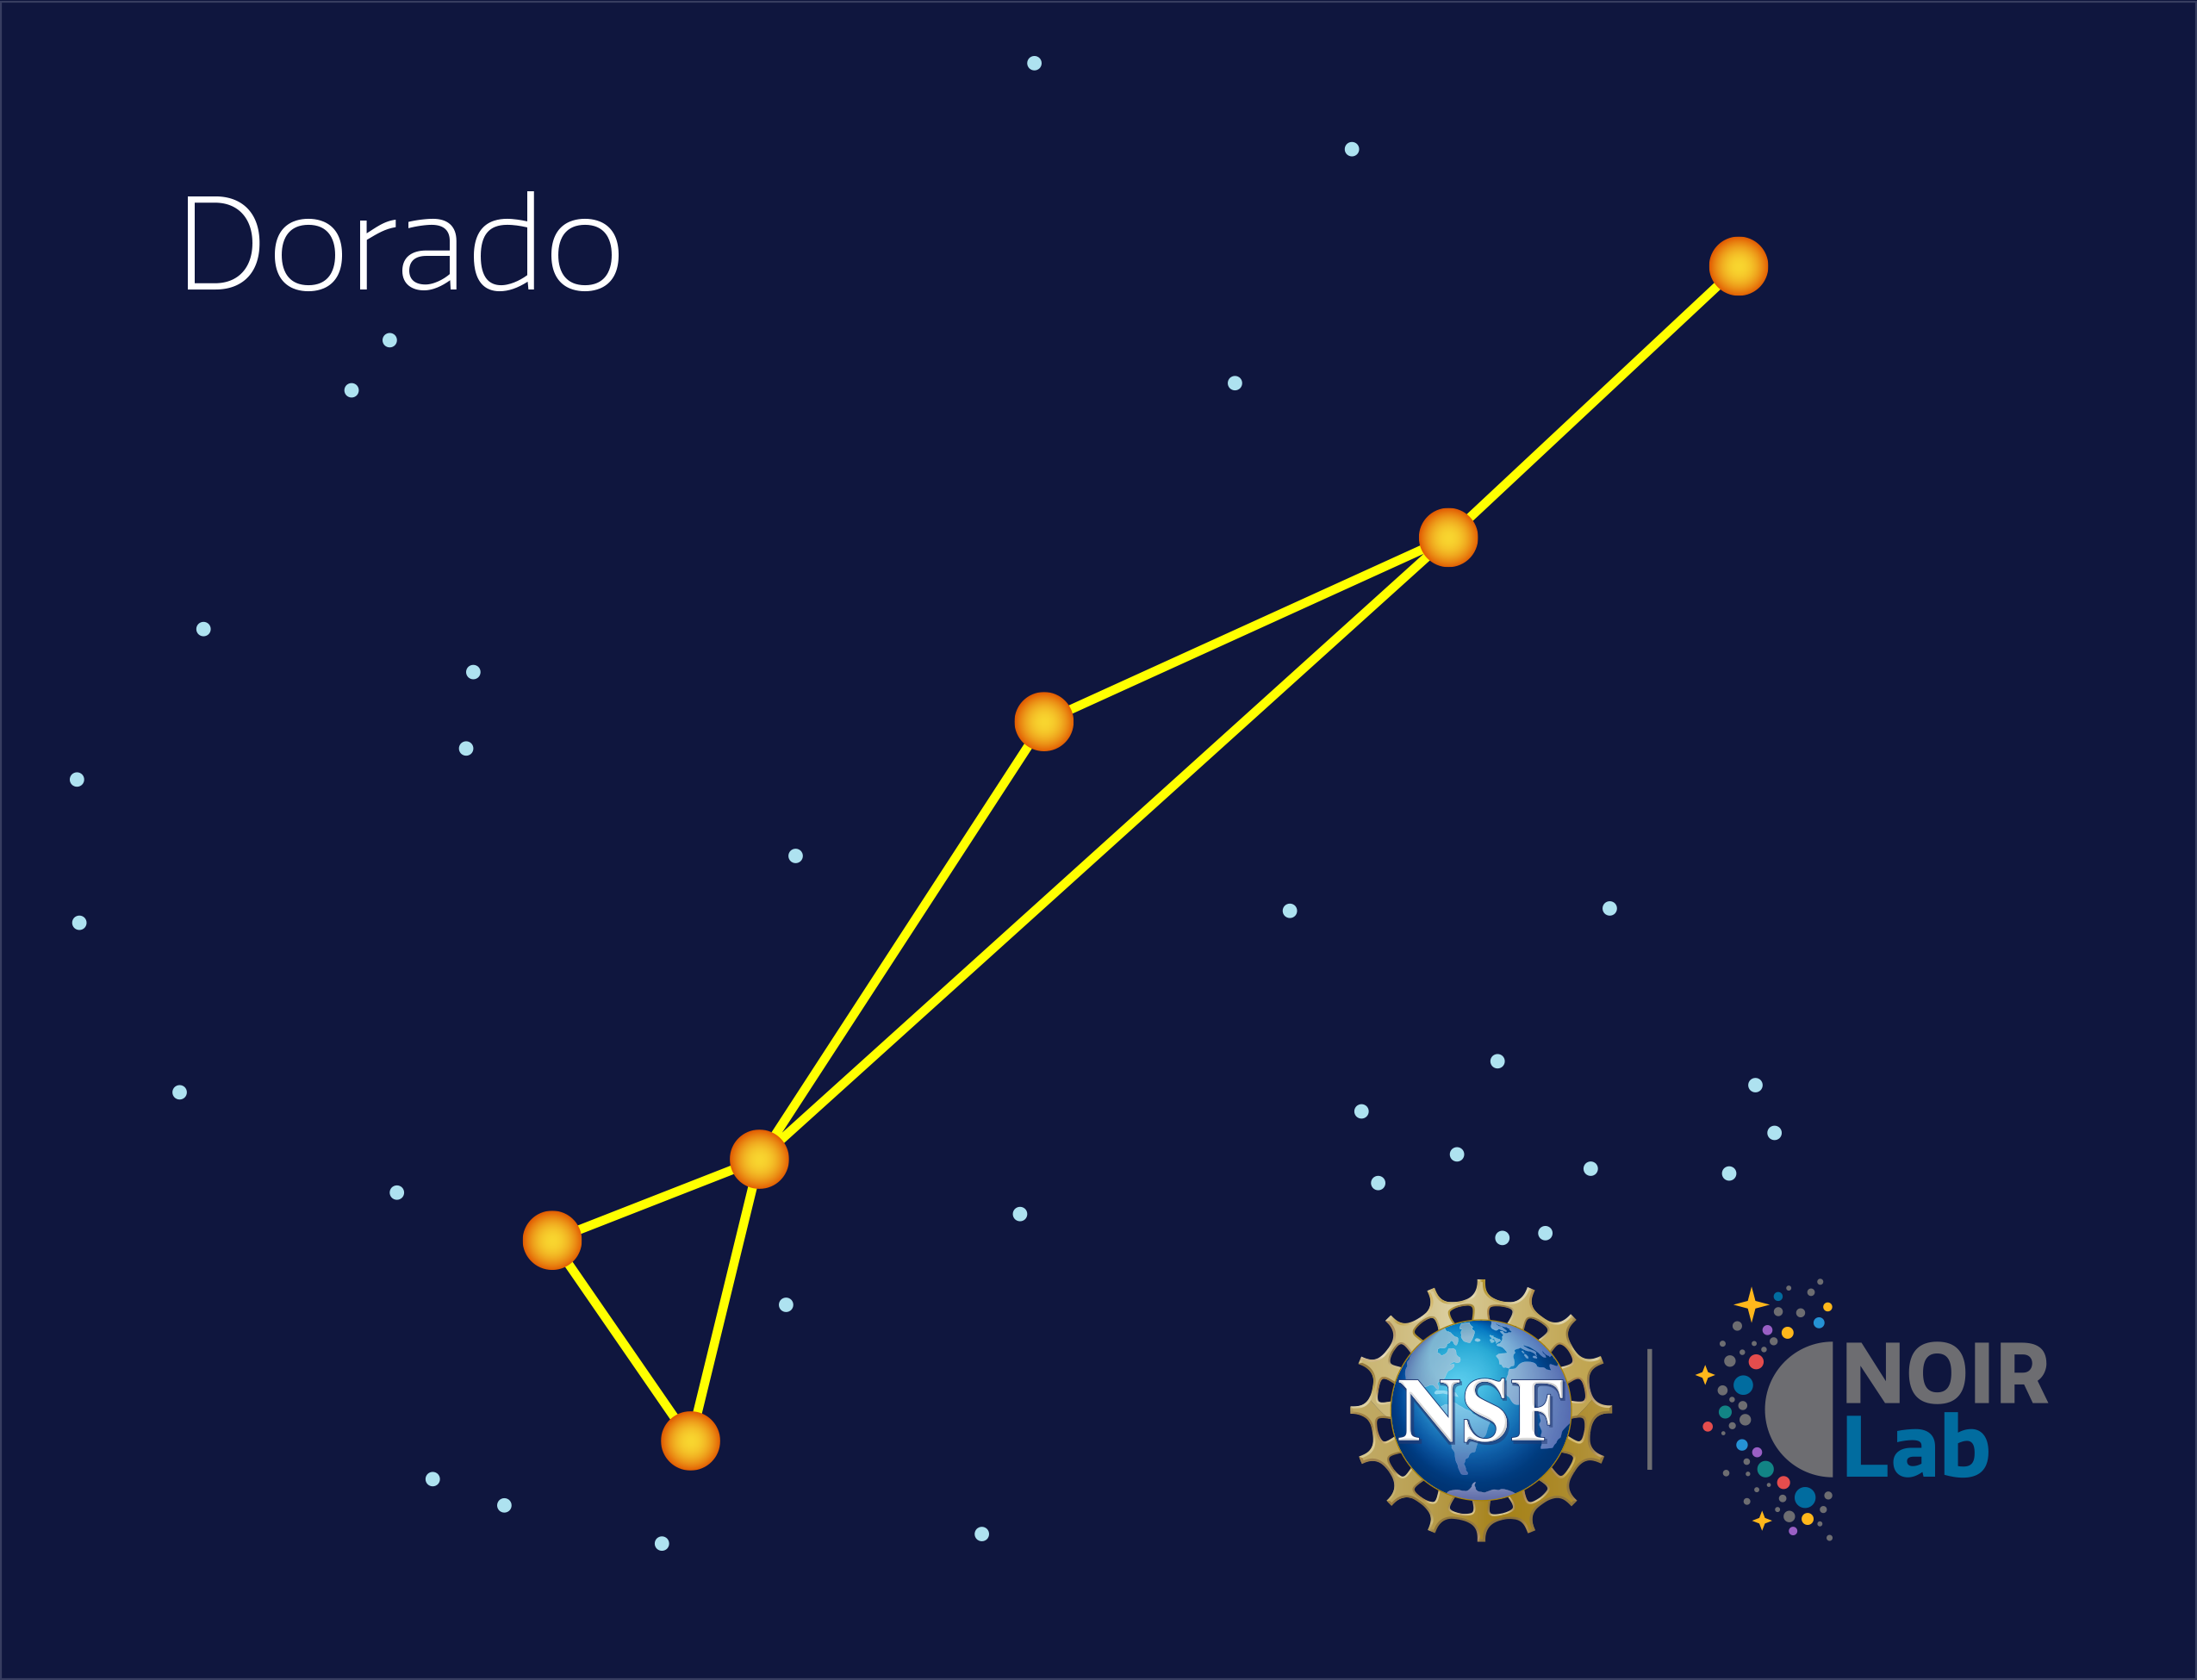

Dorado

Credit: NOIRLab